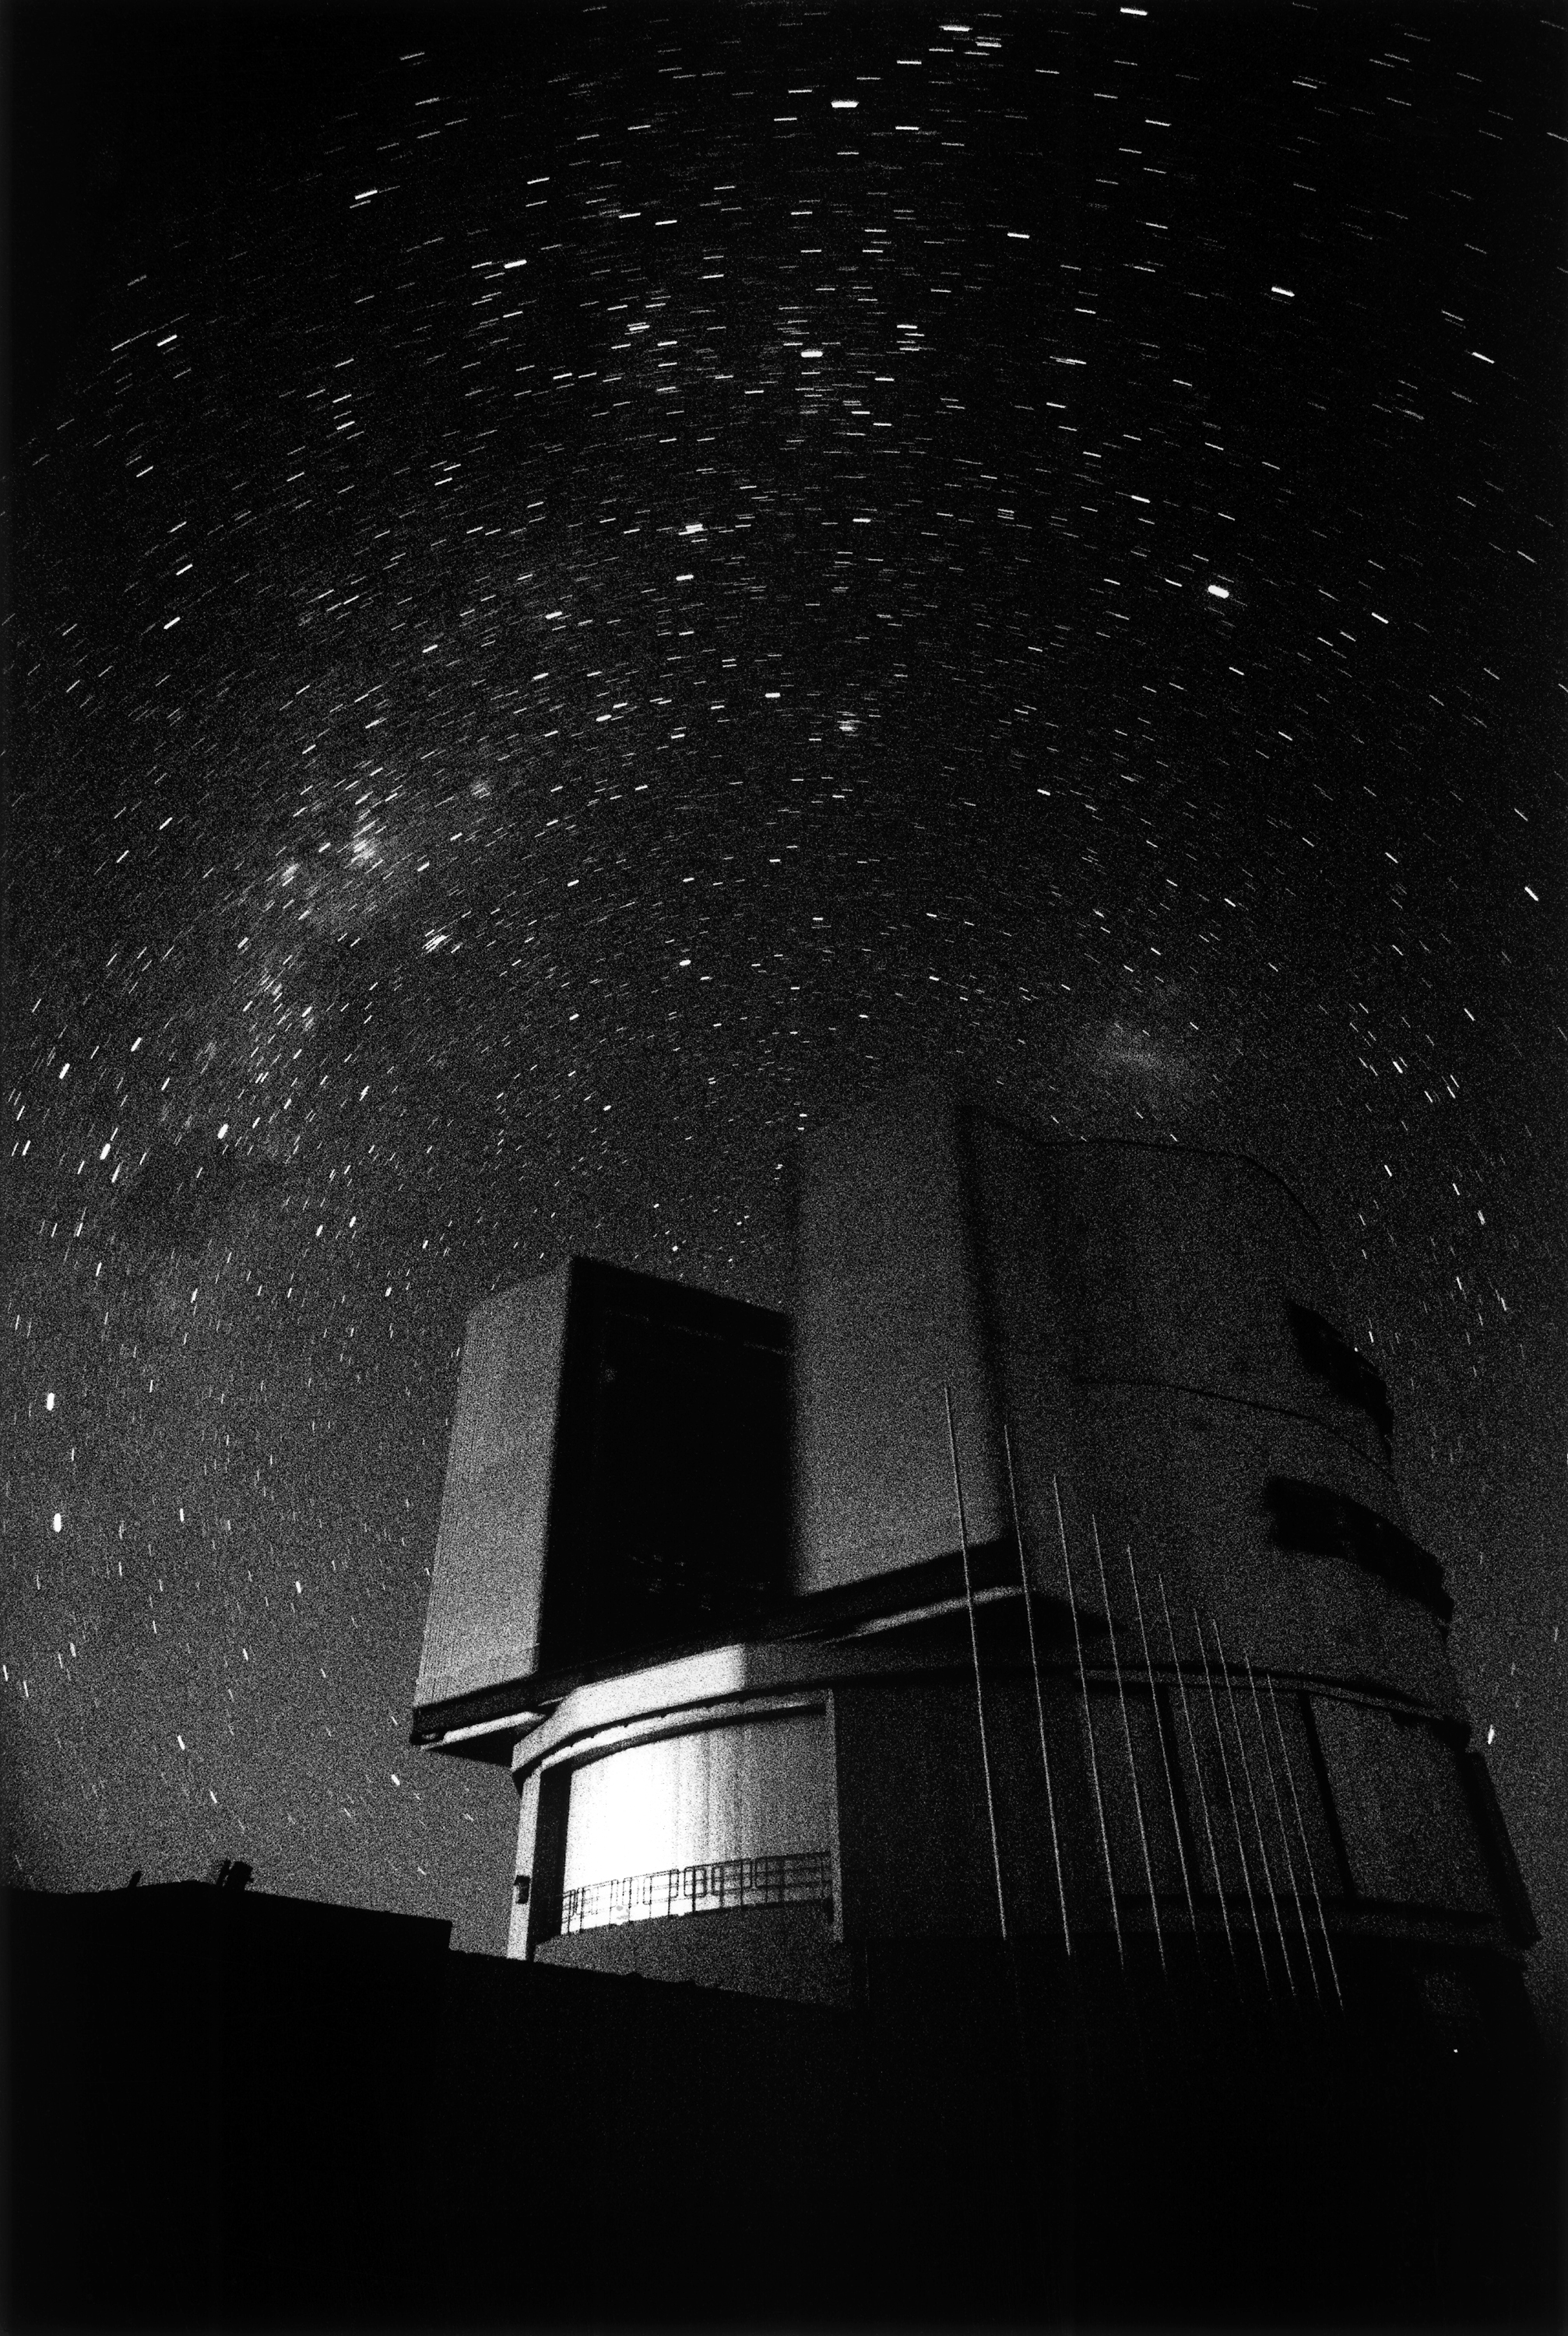

ANTU enclosure

The ANTU enclosure under the Milky Way

Credit: ESO/H.H.Heyer